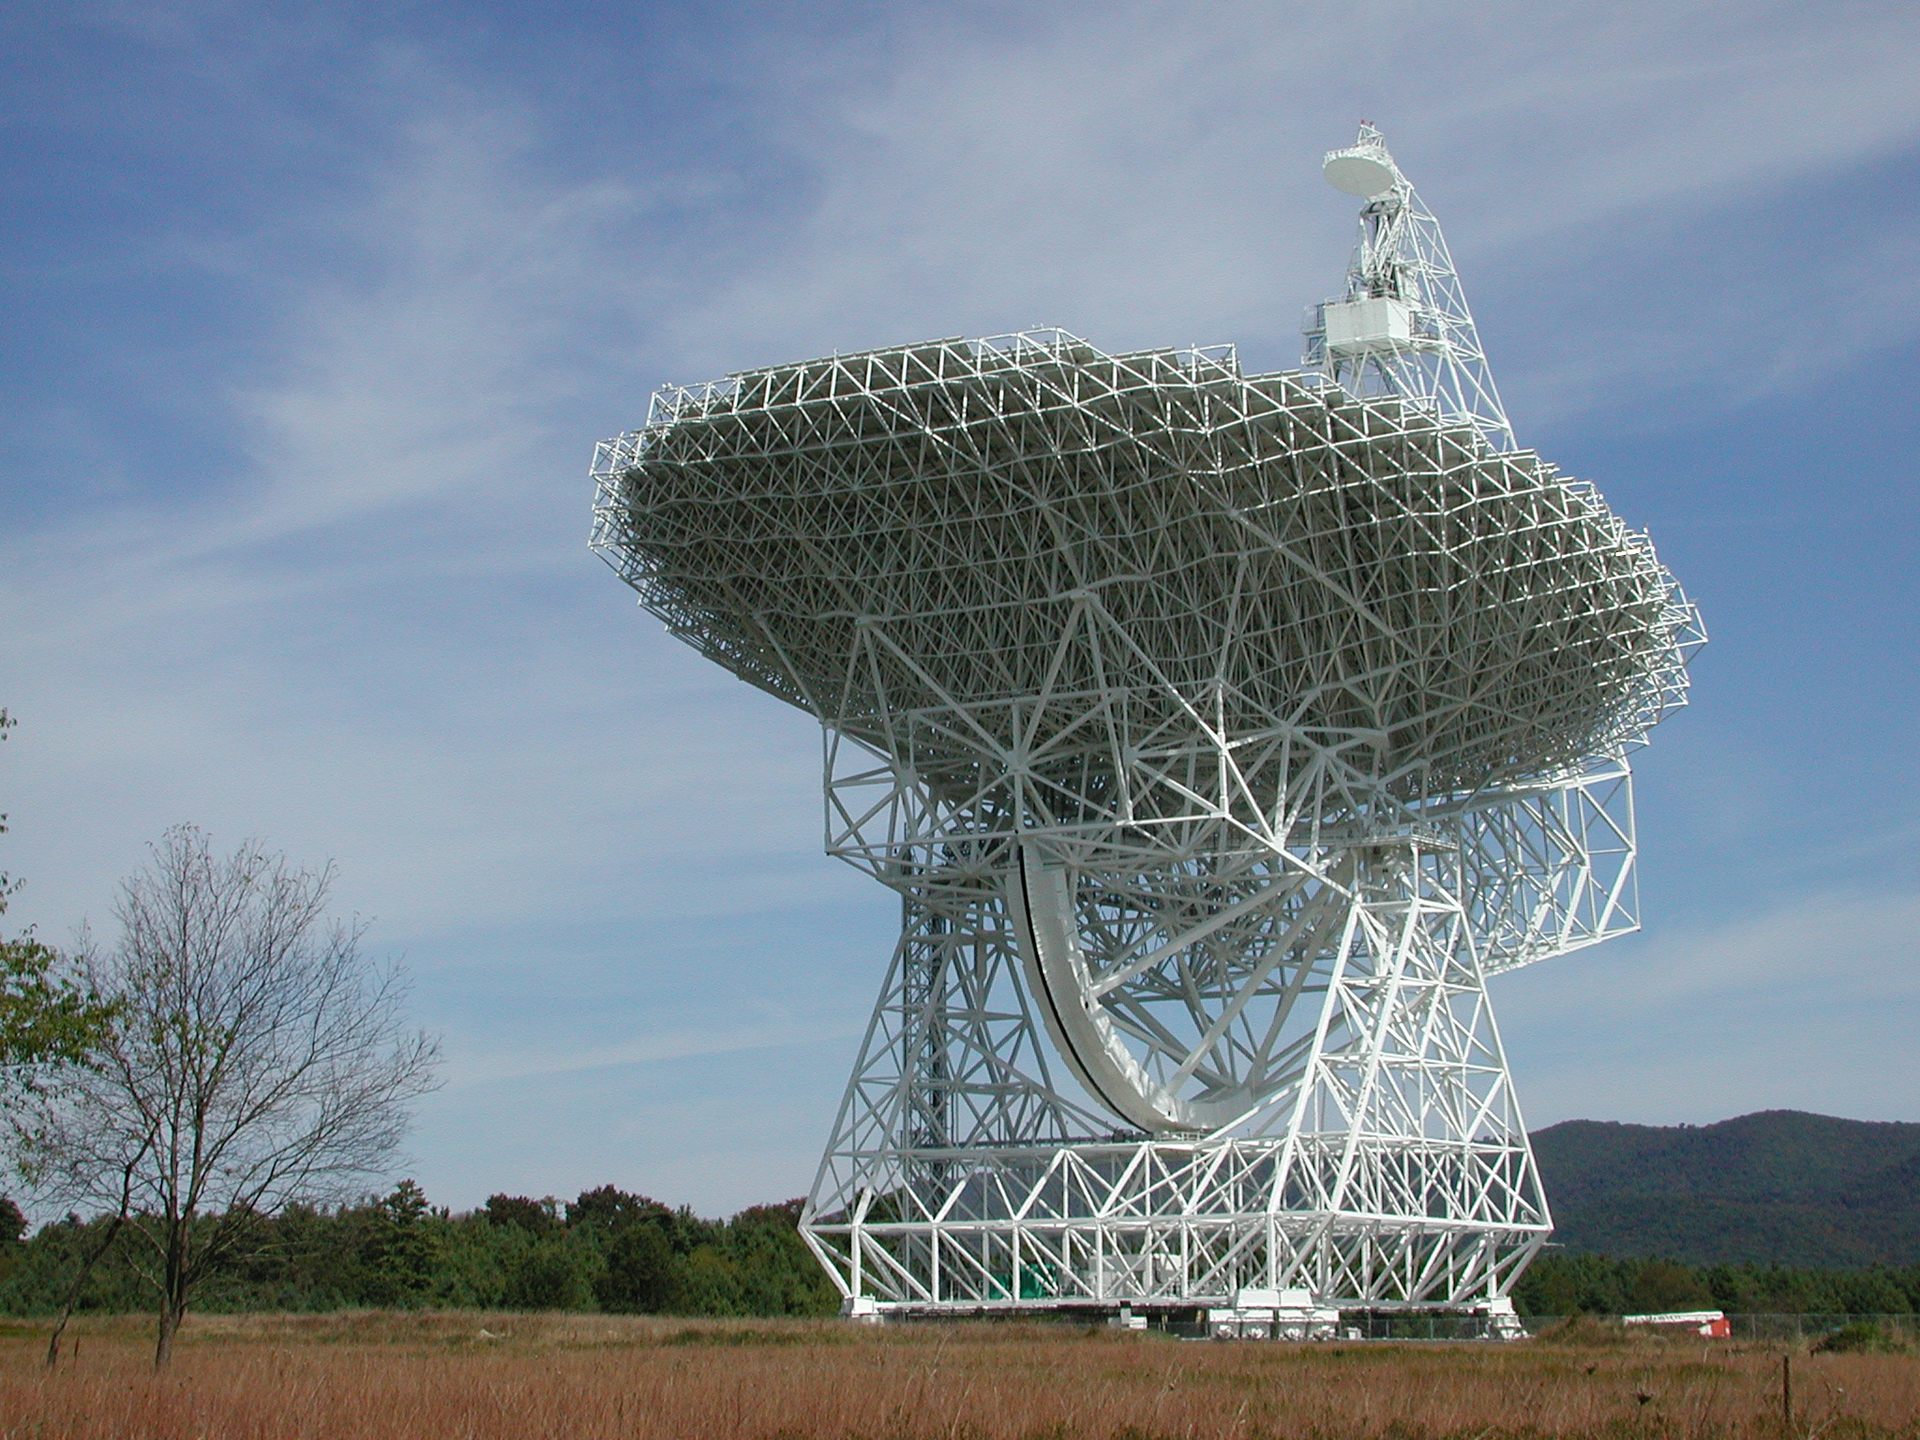

Fully-Steerable GBT

The 110-meter dish of the Green Bank Telescope can be aimed all over the sky, thanks to its rotating base and a huge tilting gear. It is the largest, fully-steerable telescope in the world and the largest moving object ever built on land.

Credit: NRAO/AUI/NSF